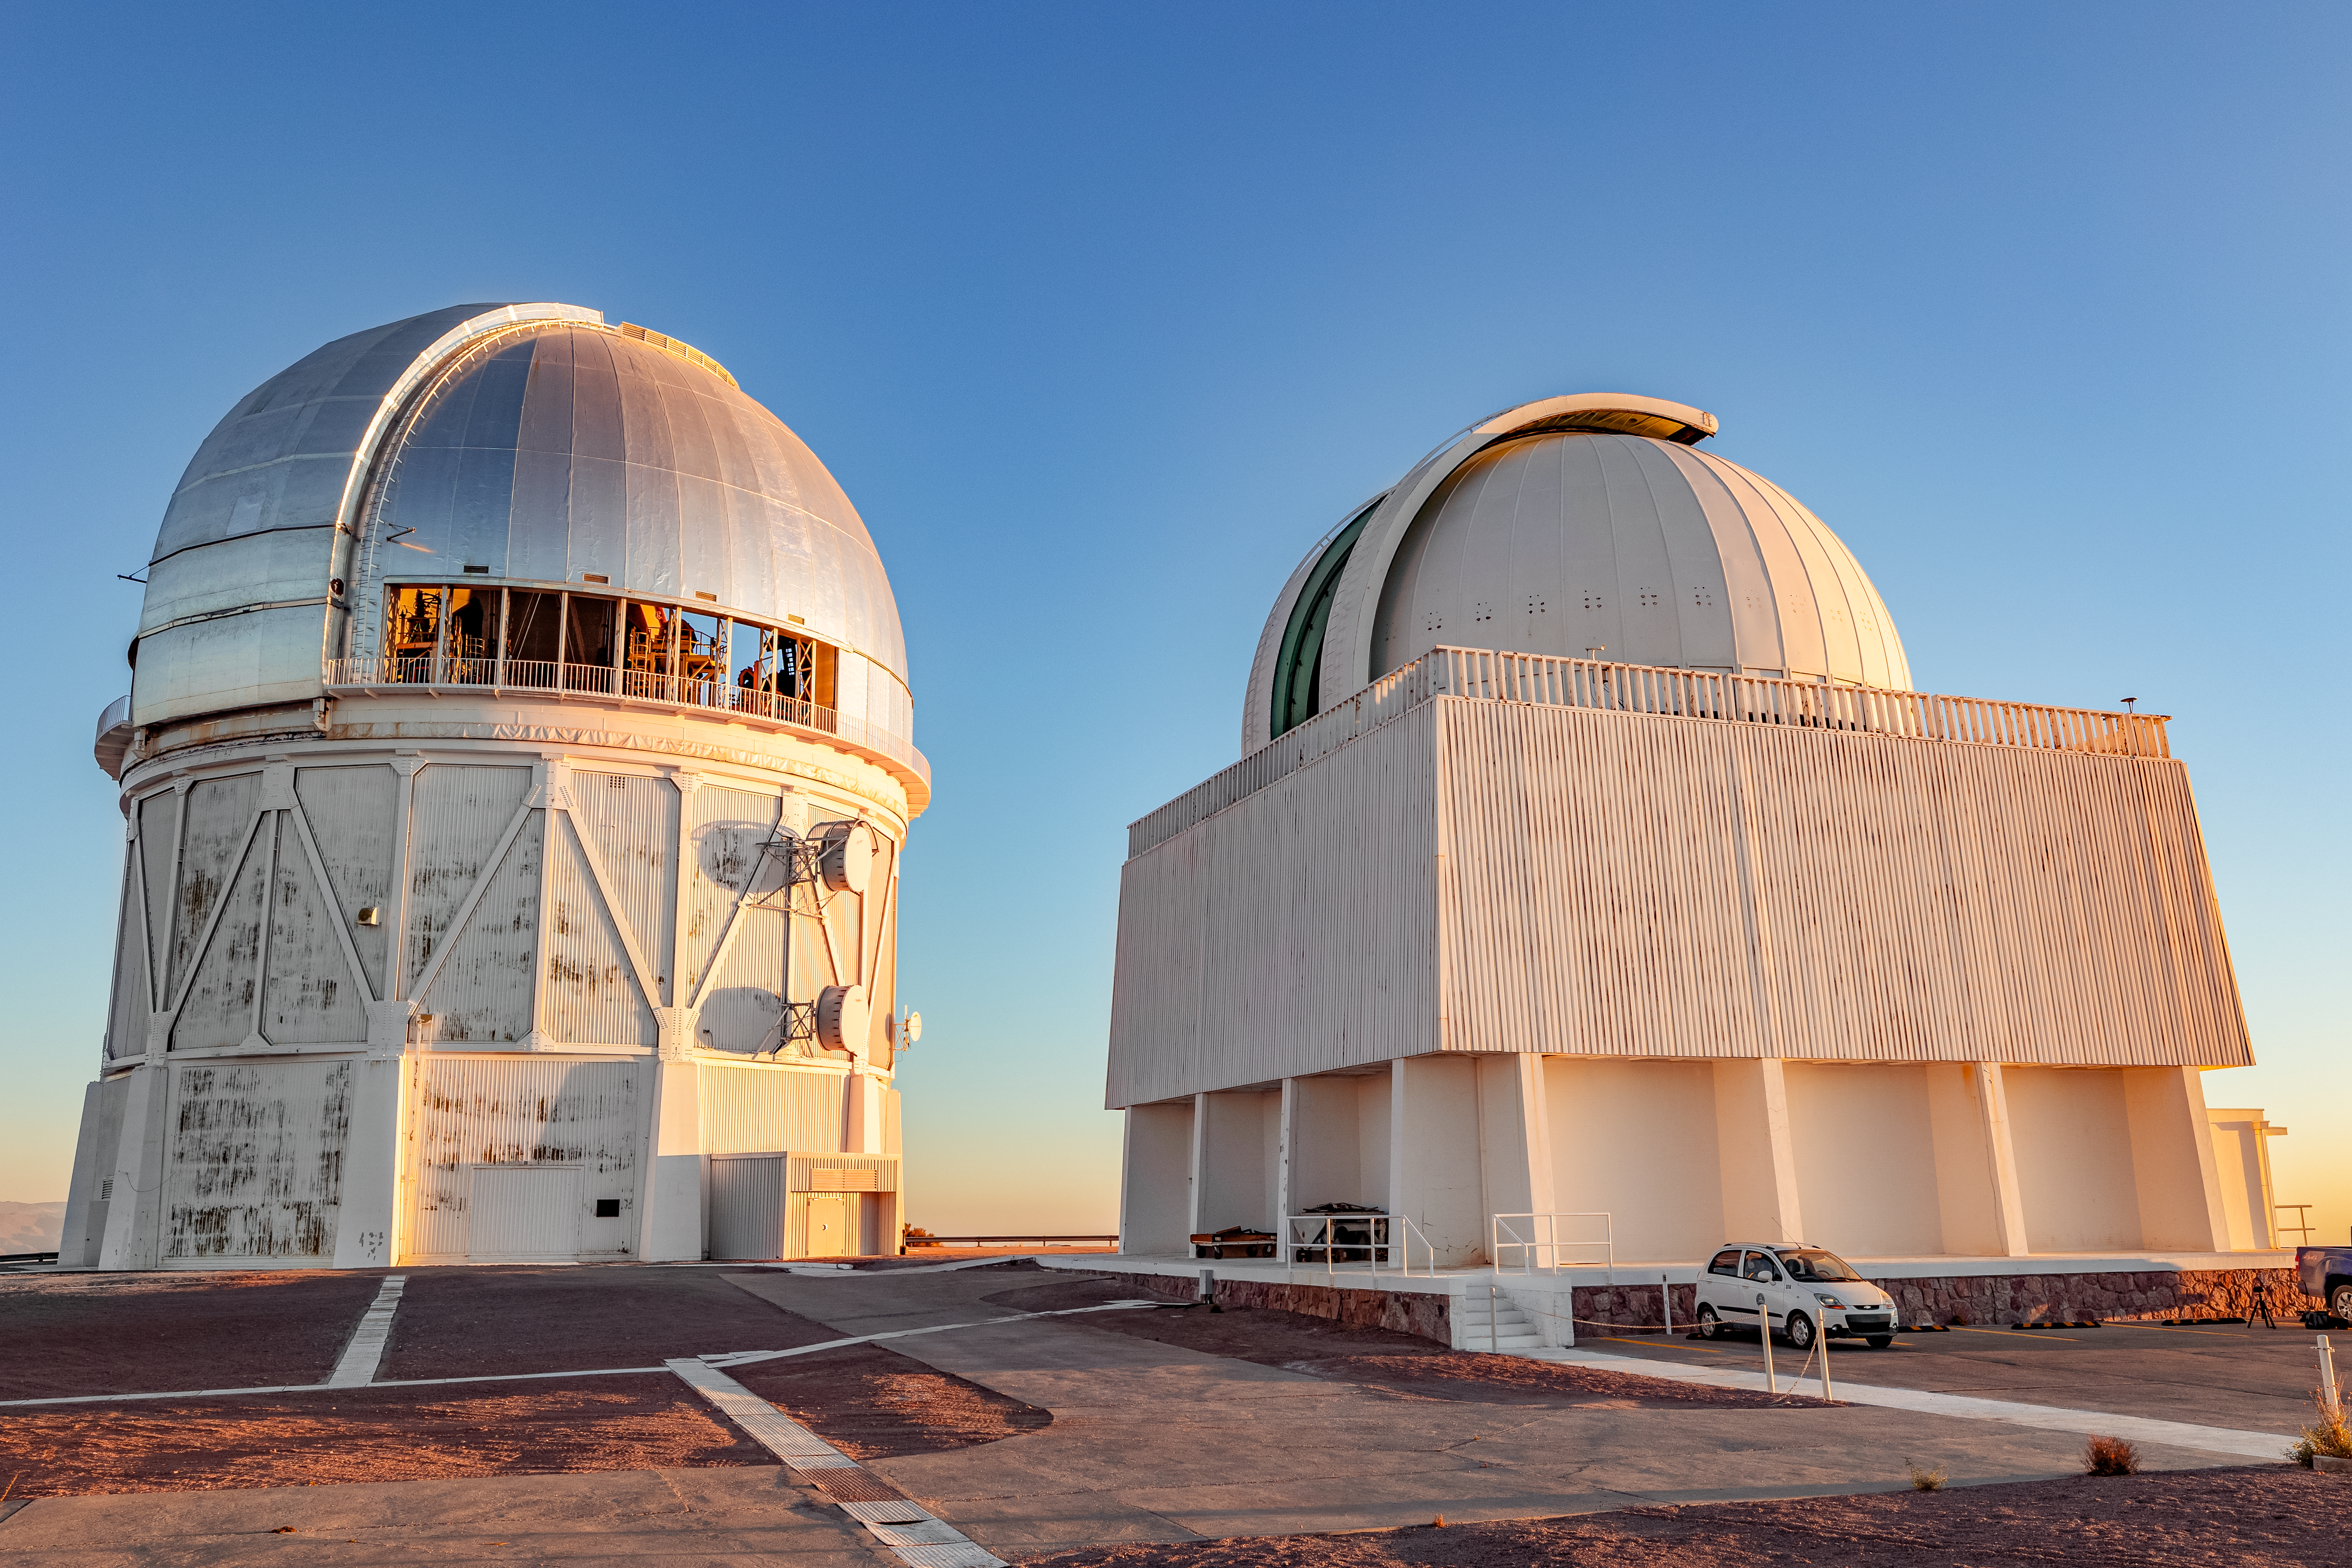

Blanco and SMARTS on CTIO

This image shows the Víctor M. Blanco 4-meter Telescope (left) and the SMARTS 1.5-meter Telescope (right) at CTIO.

Credit: CTIO/NOIRLab/NSF/AURA/ T. Slovinský